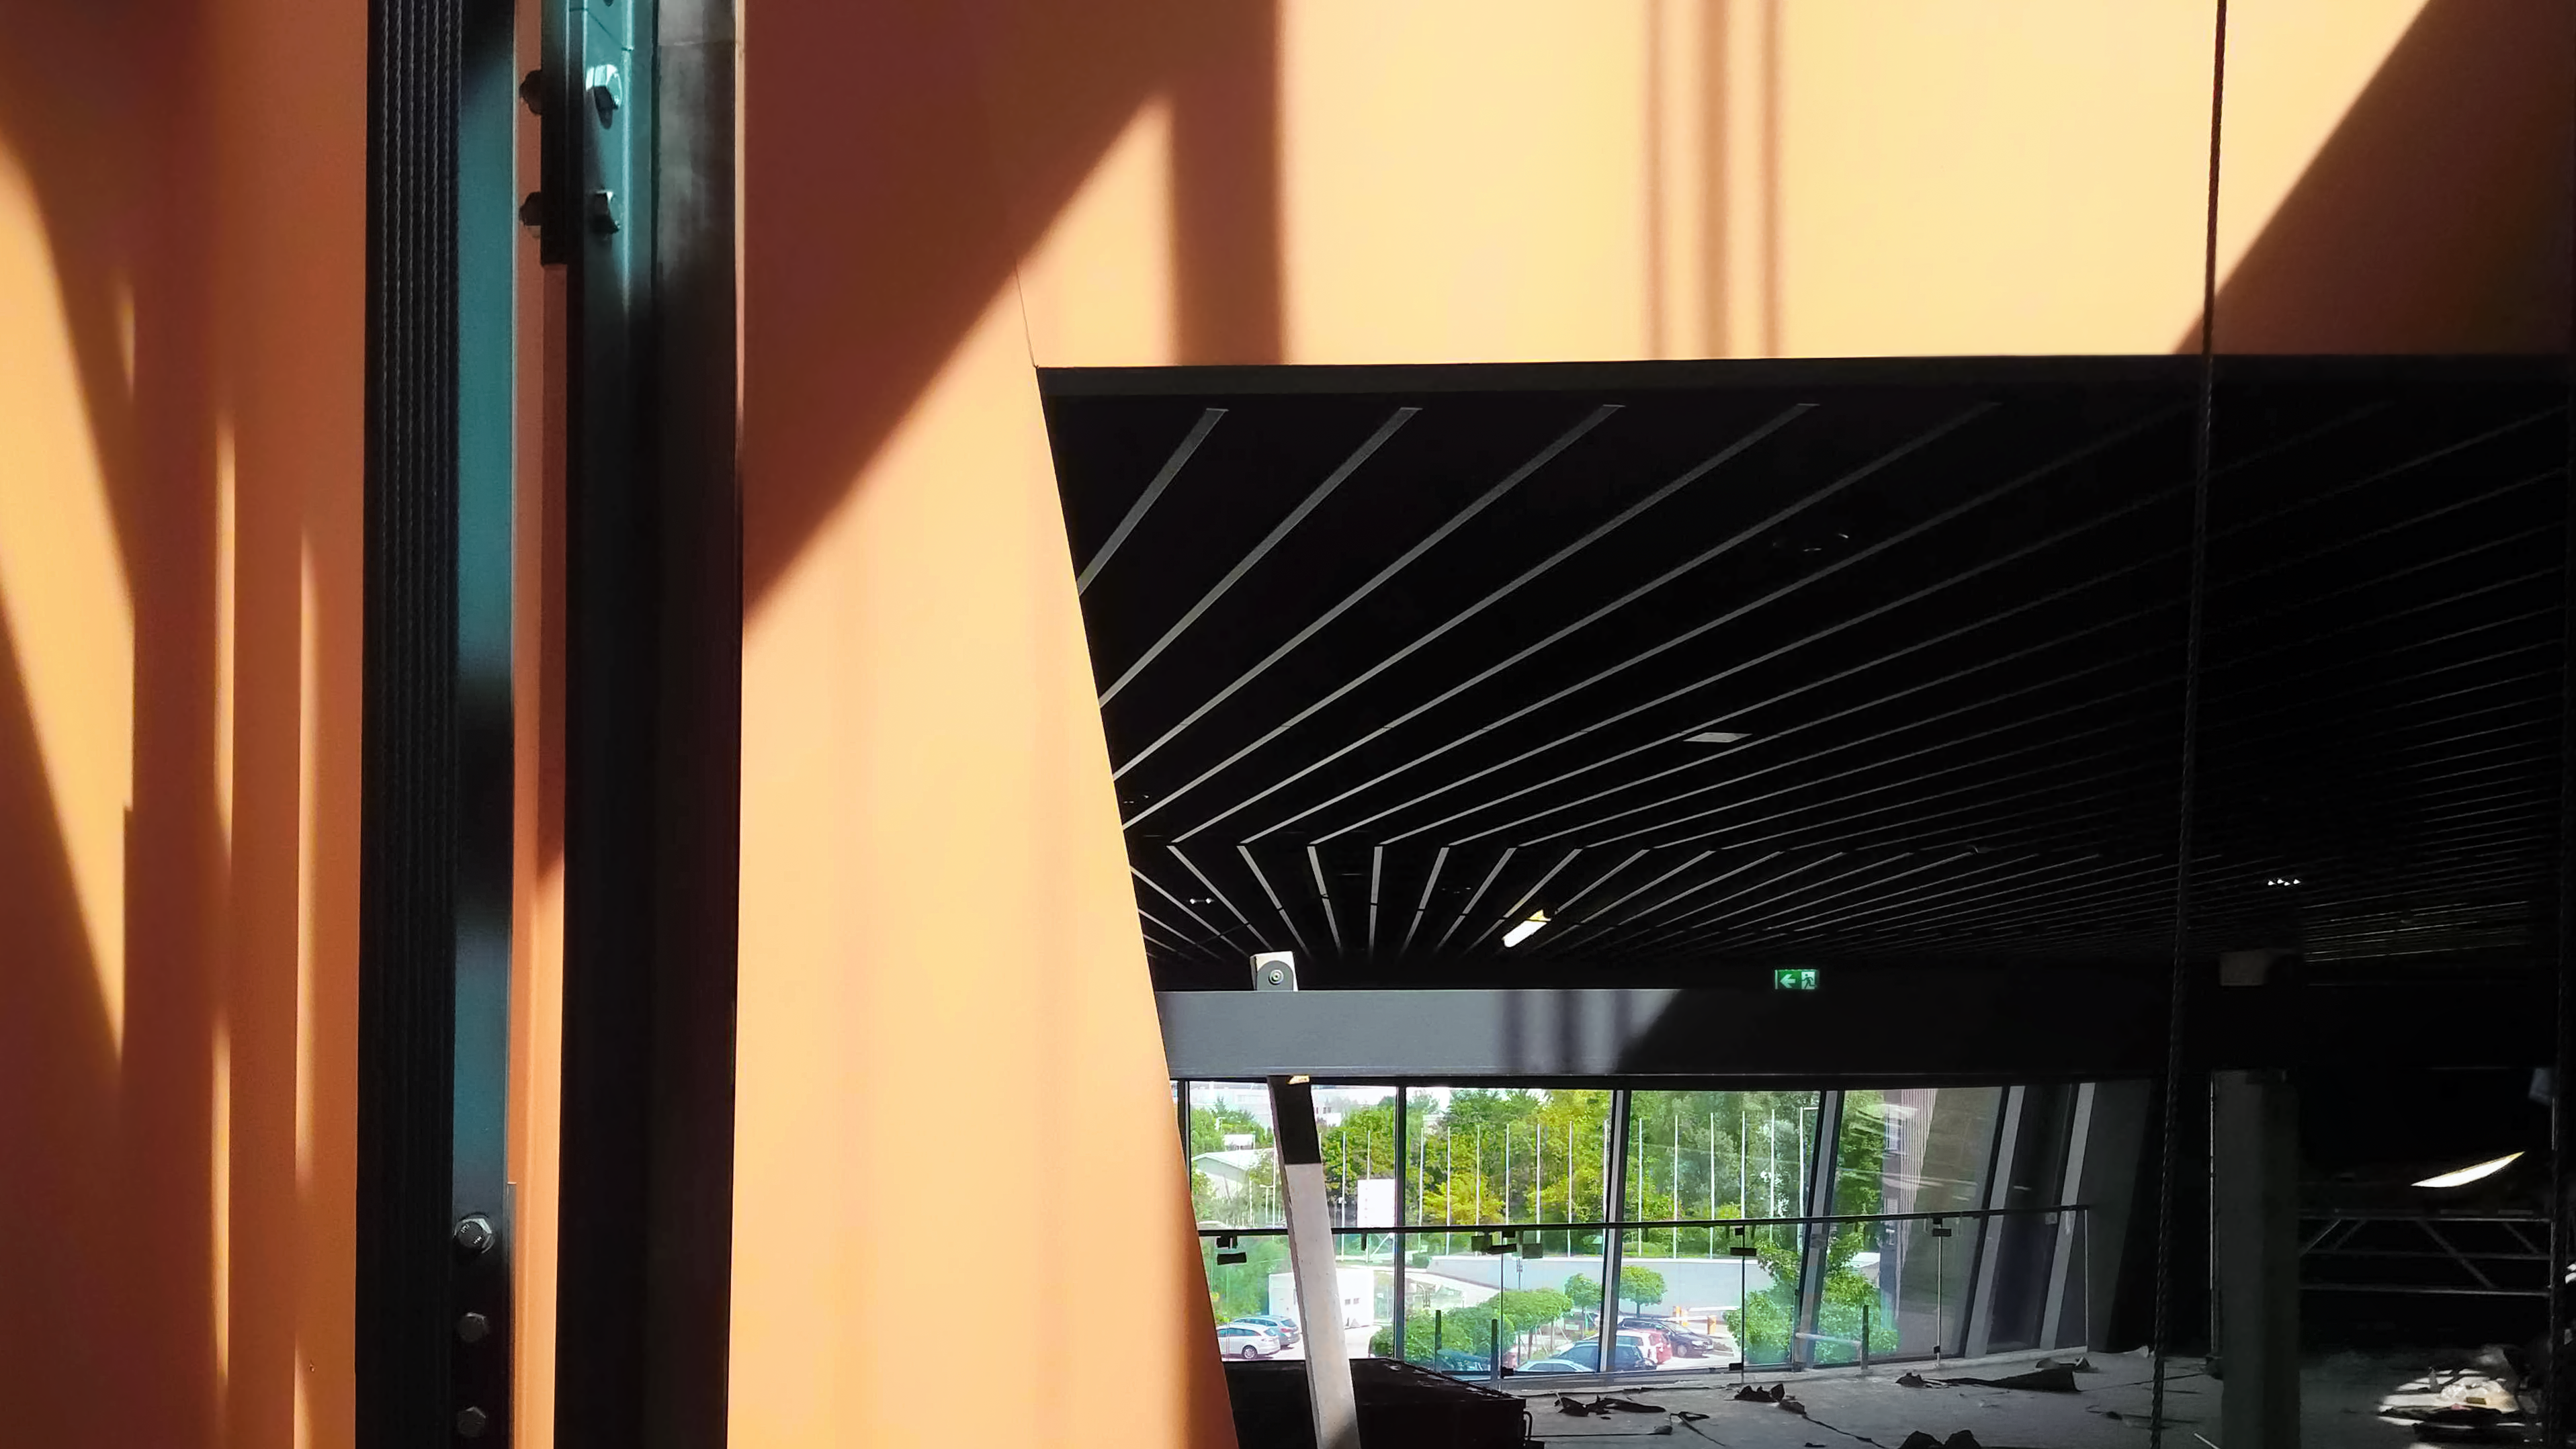

Lifting architecture

Inside the ESO Supernova Planetarium & Visitor Centre, a lift can take visitors to all floors of the exhibtion. This photo is taken from the inside whilst construction was still ongoing and has a nice architectural feel.

Credit: ESO